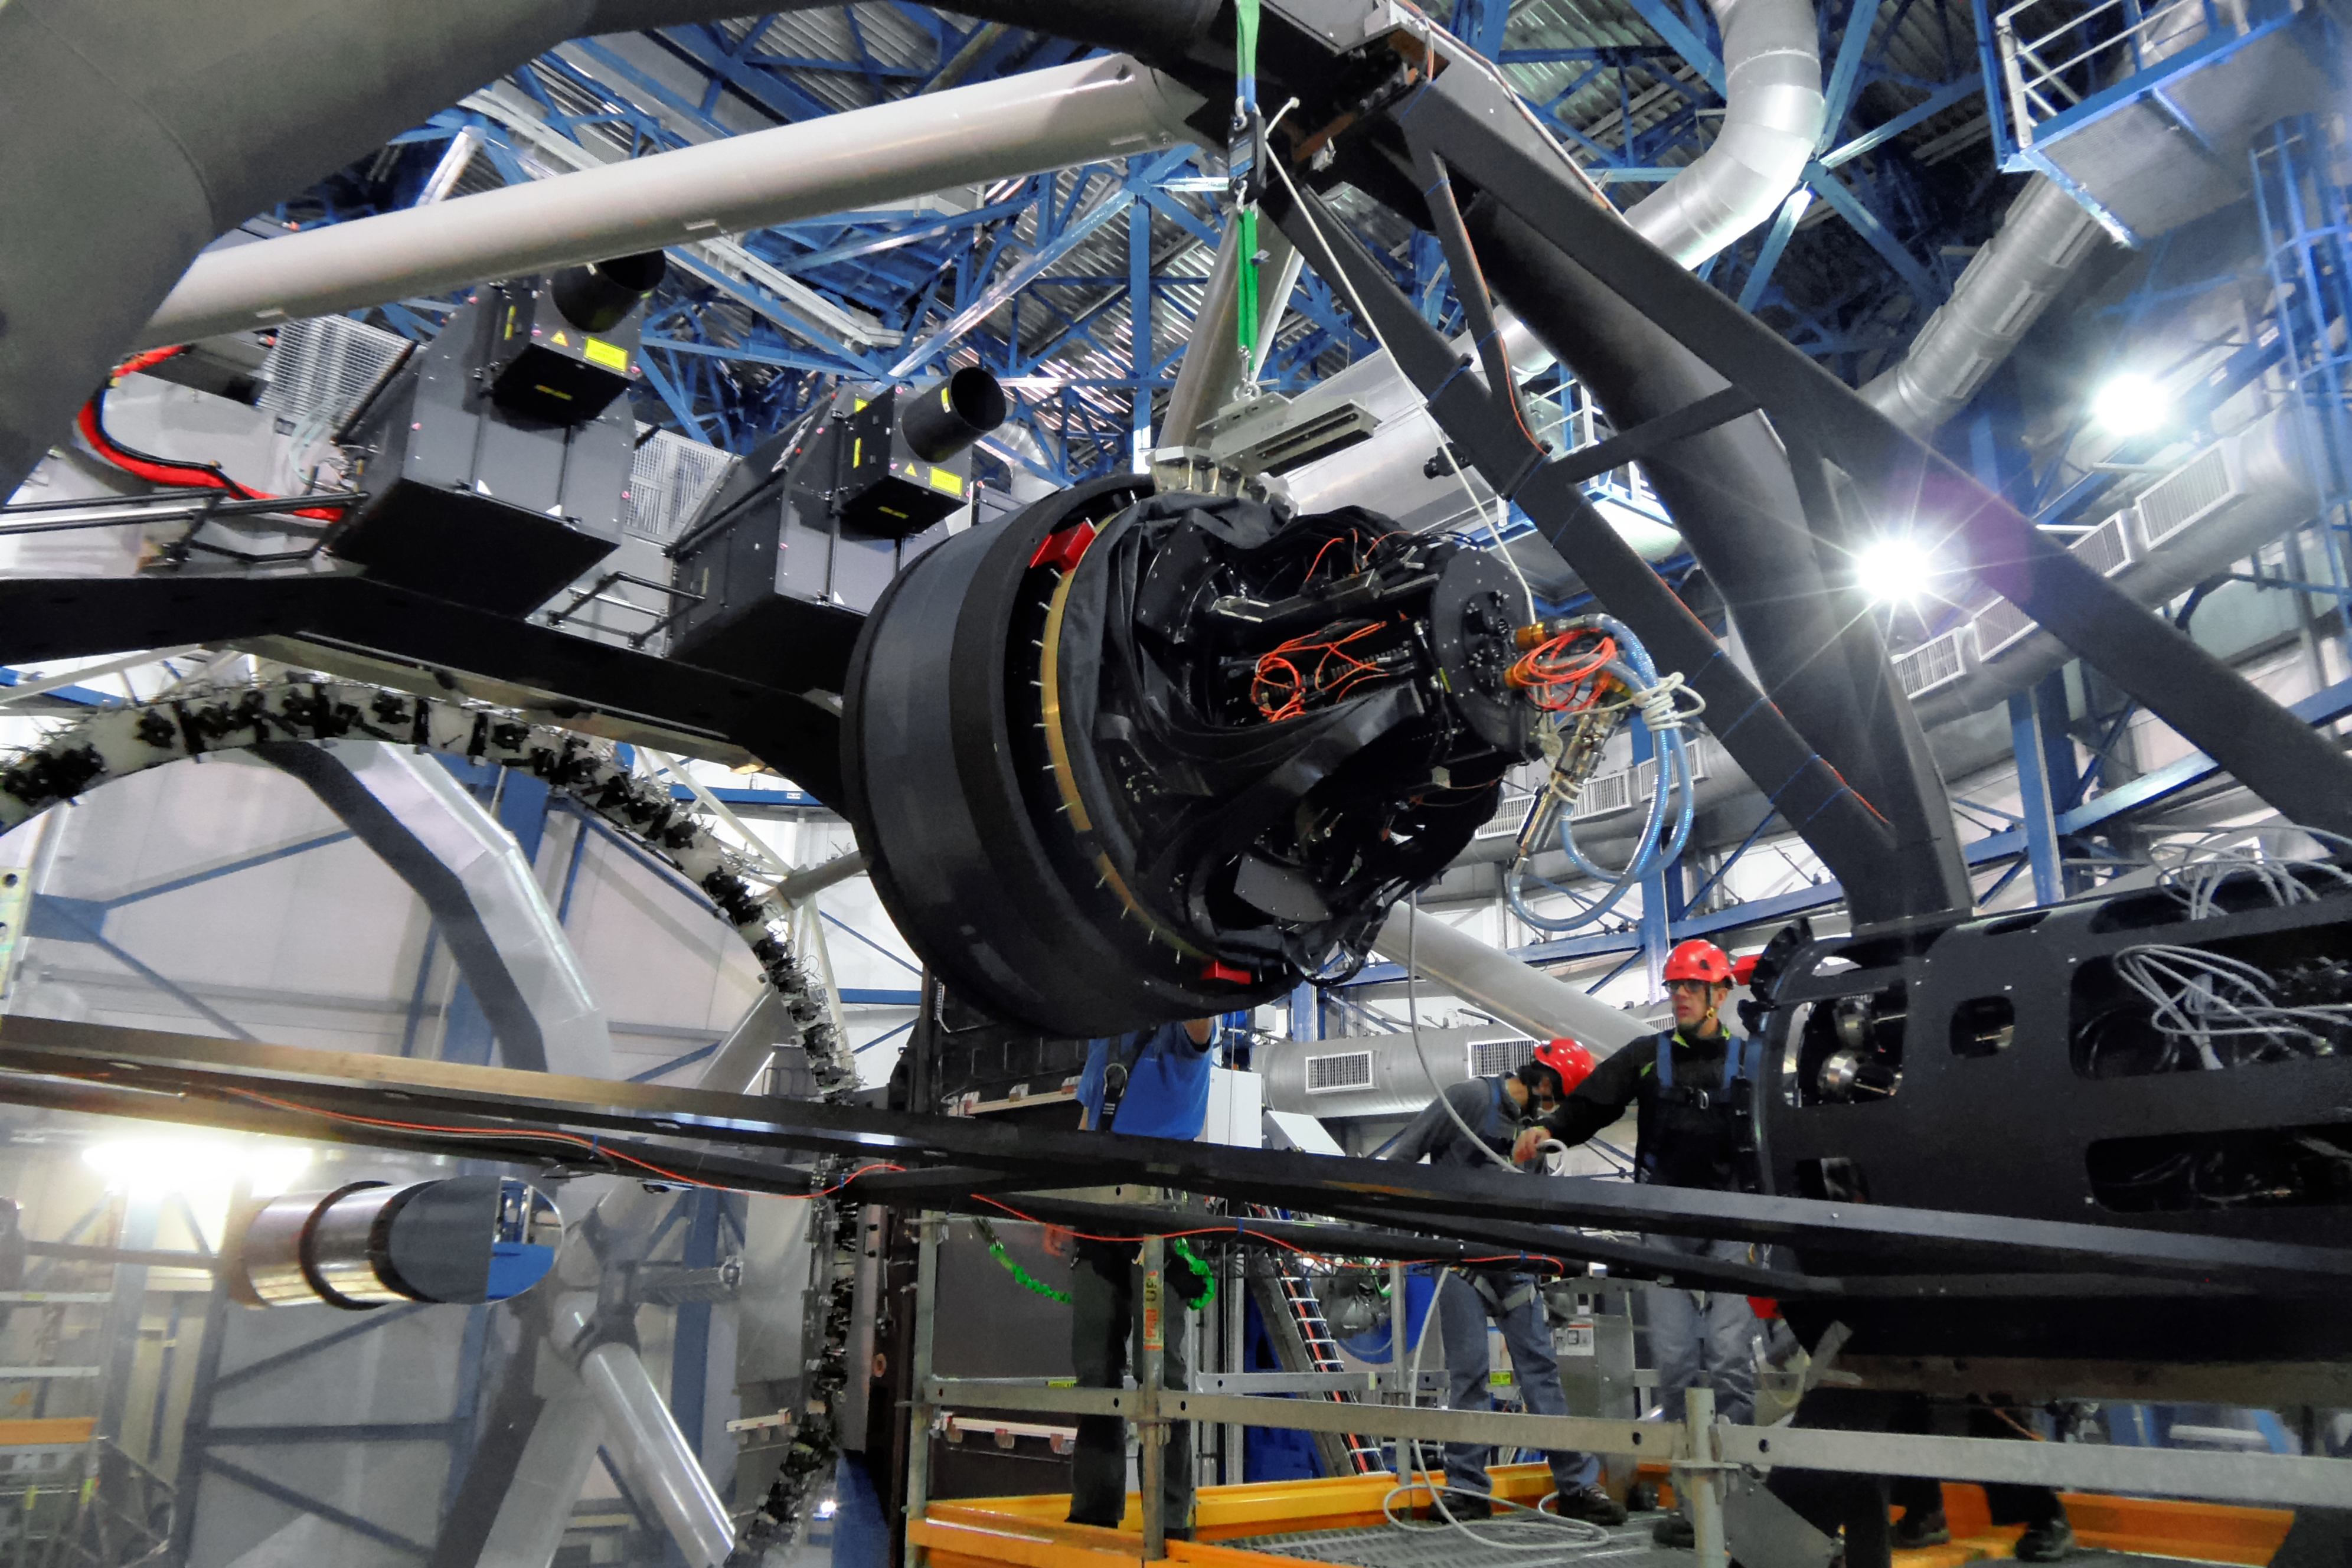

Installing the VLT’s new deformable secondary mirror

The new Deformable Secondary Mirror is eased into place on the VLT’s Unit Telescope 4 (Yepun). It is the largest adaptive optics mirror ever built and the heart of the new adaptive optics system that will enable to the telescope to produce even sharper images.

Credit: ESO/E. Vernet